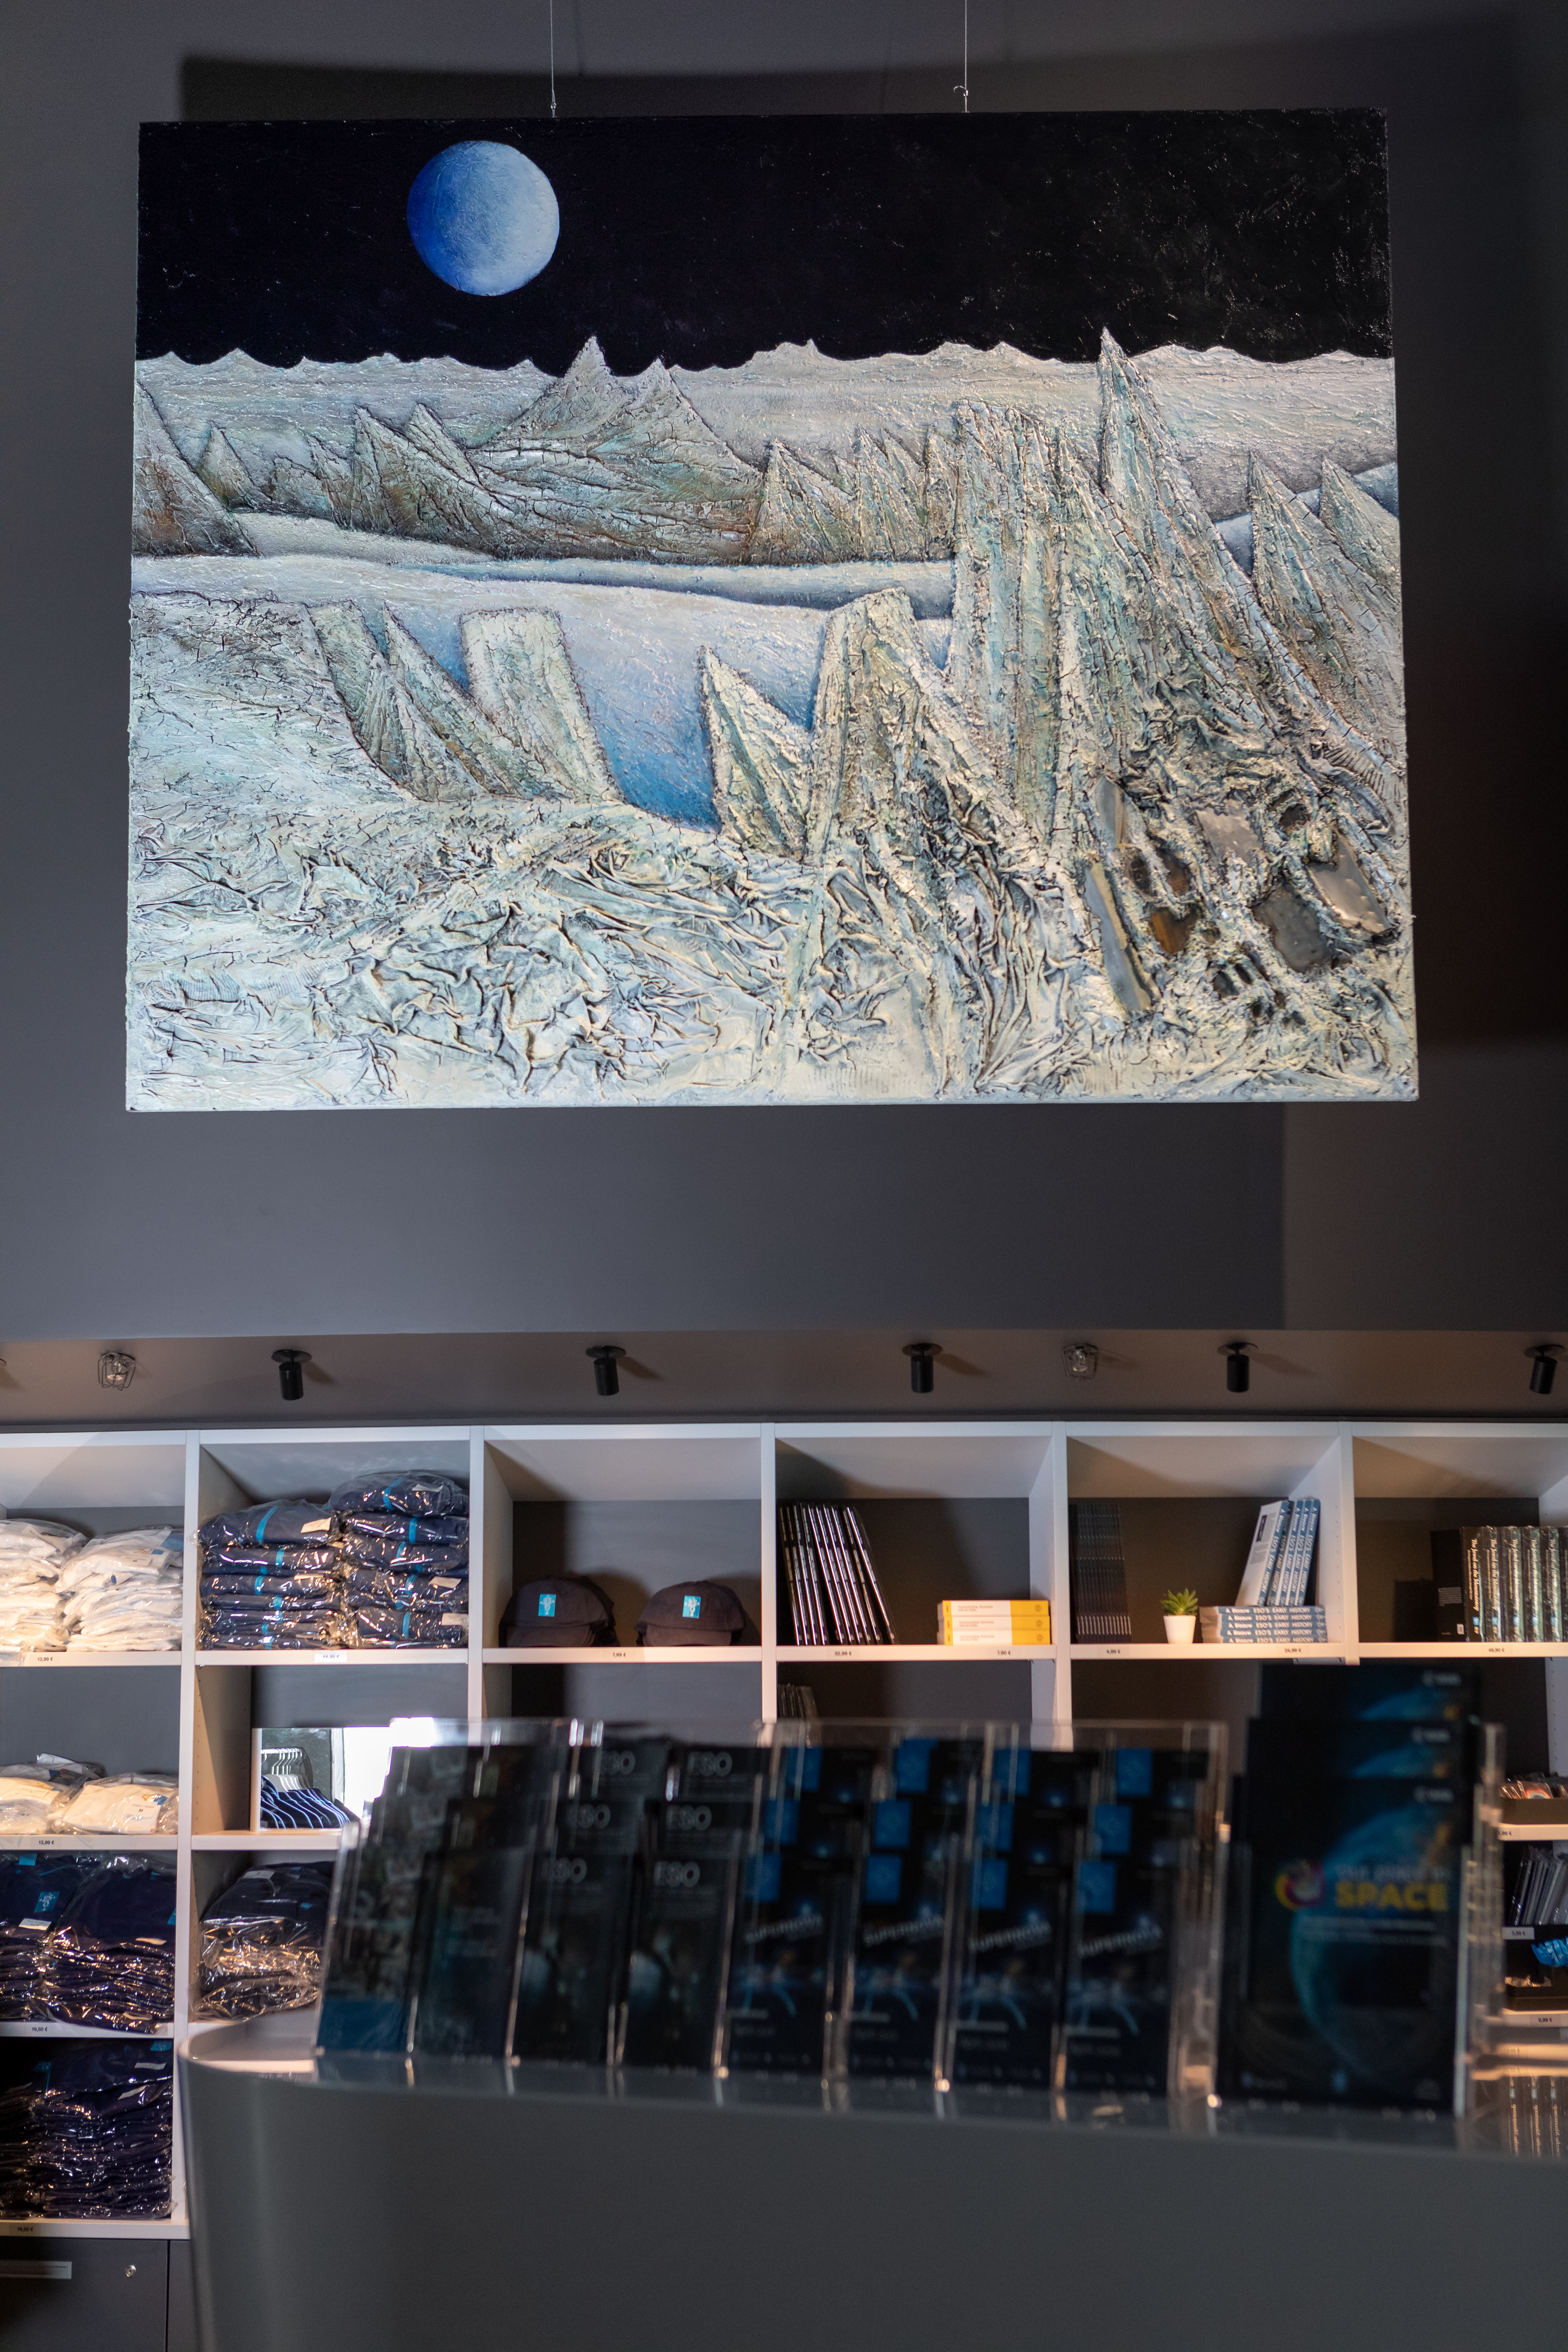

High art

A stunning artwork by Mario Paschetta, which contains fragments of the NASA/ESA Hubble Space Telescope, hangs high above the foyer of the ESO Supernova Planetarium & Visitor Centre, as part of the Our Place in Space exhibition.

The exhibition will be on display from 17 May to 2 September 2018 and showcases art and science inspired by the spectacular images of the NASA/ESA Hubble Space Telescope.

Credit: ESO/M. Zamani